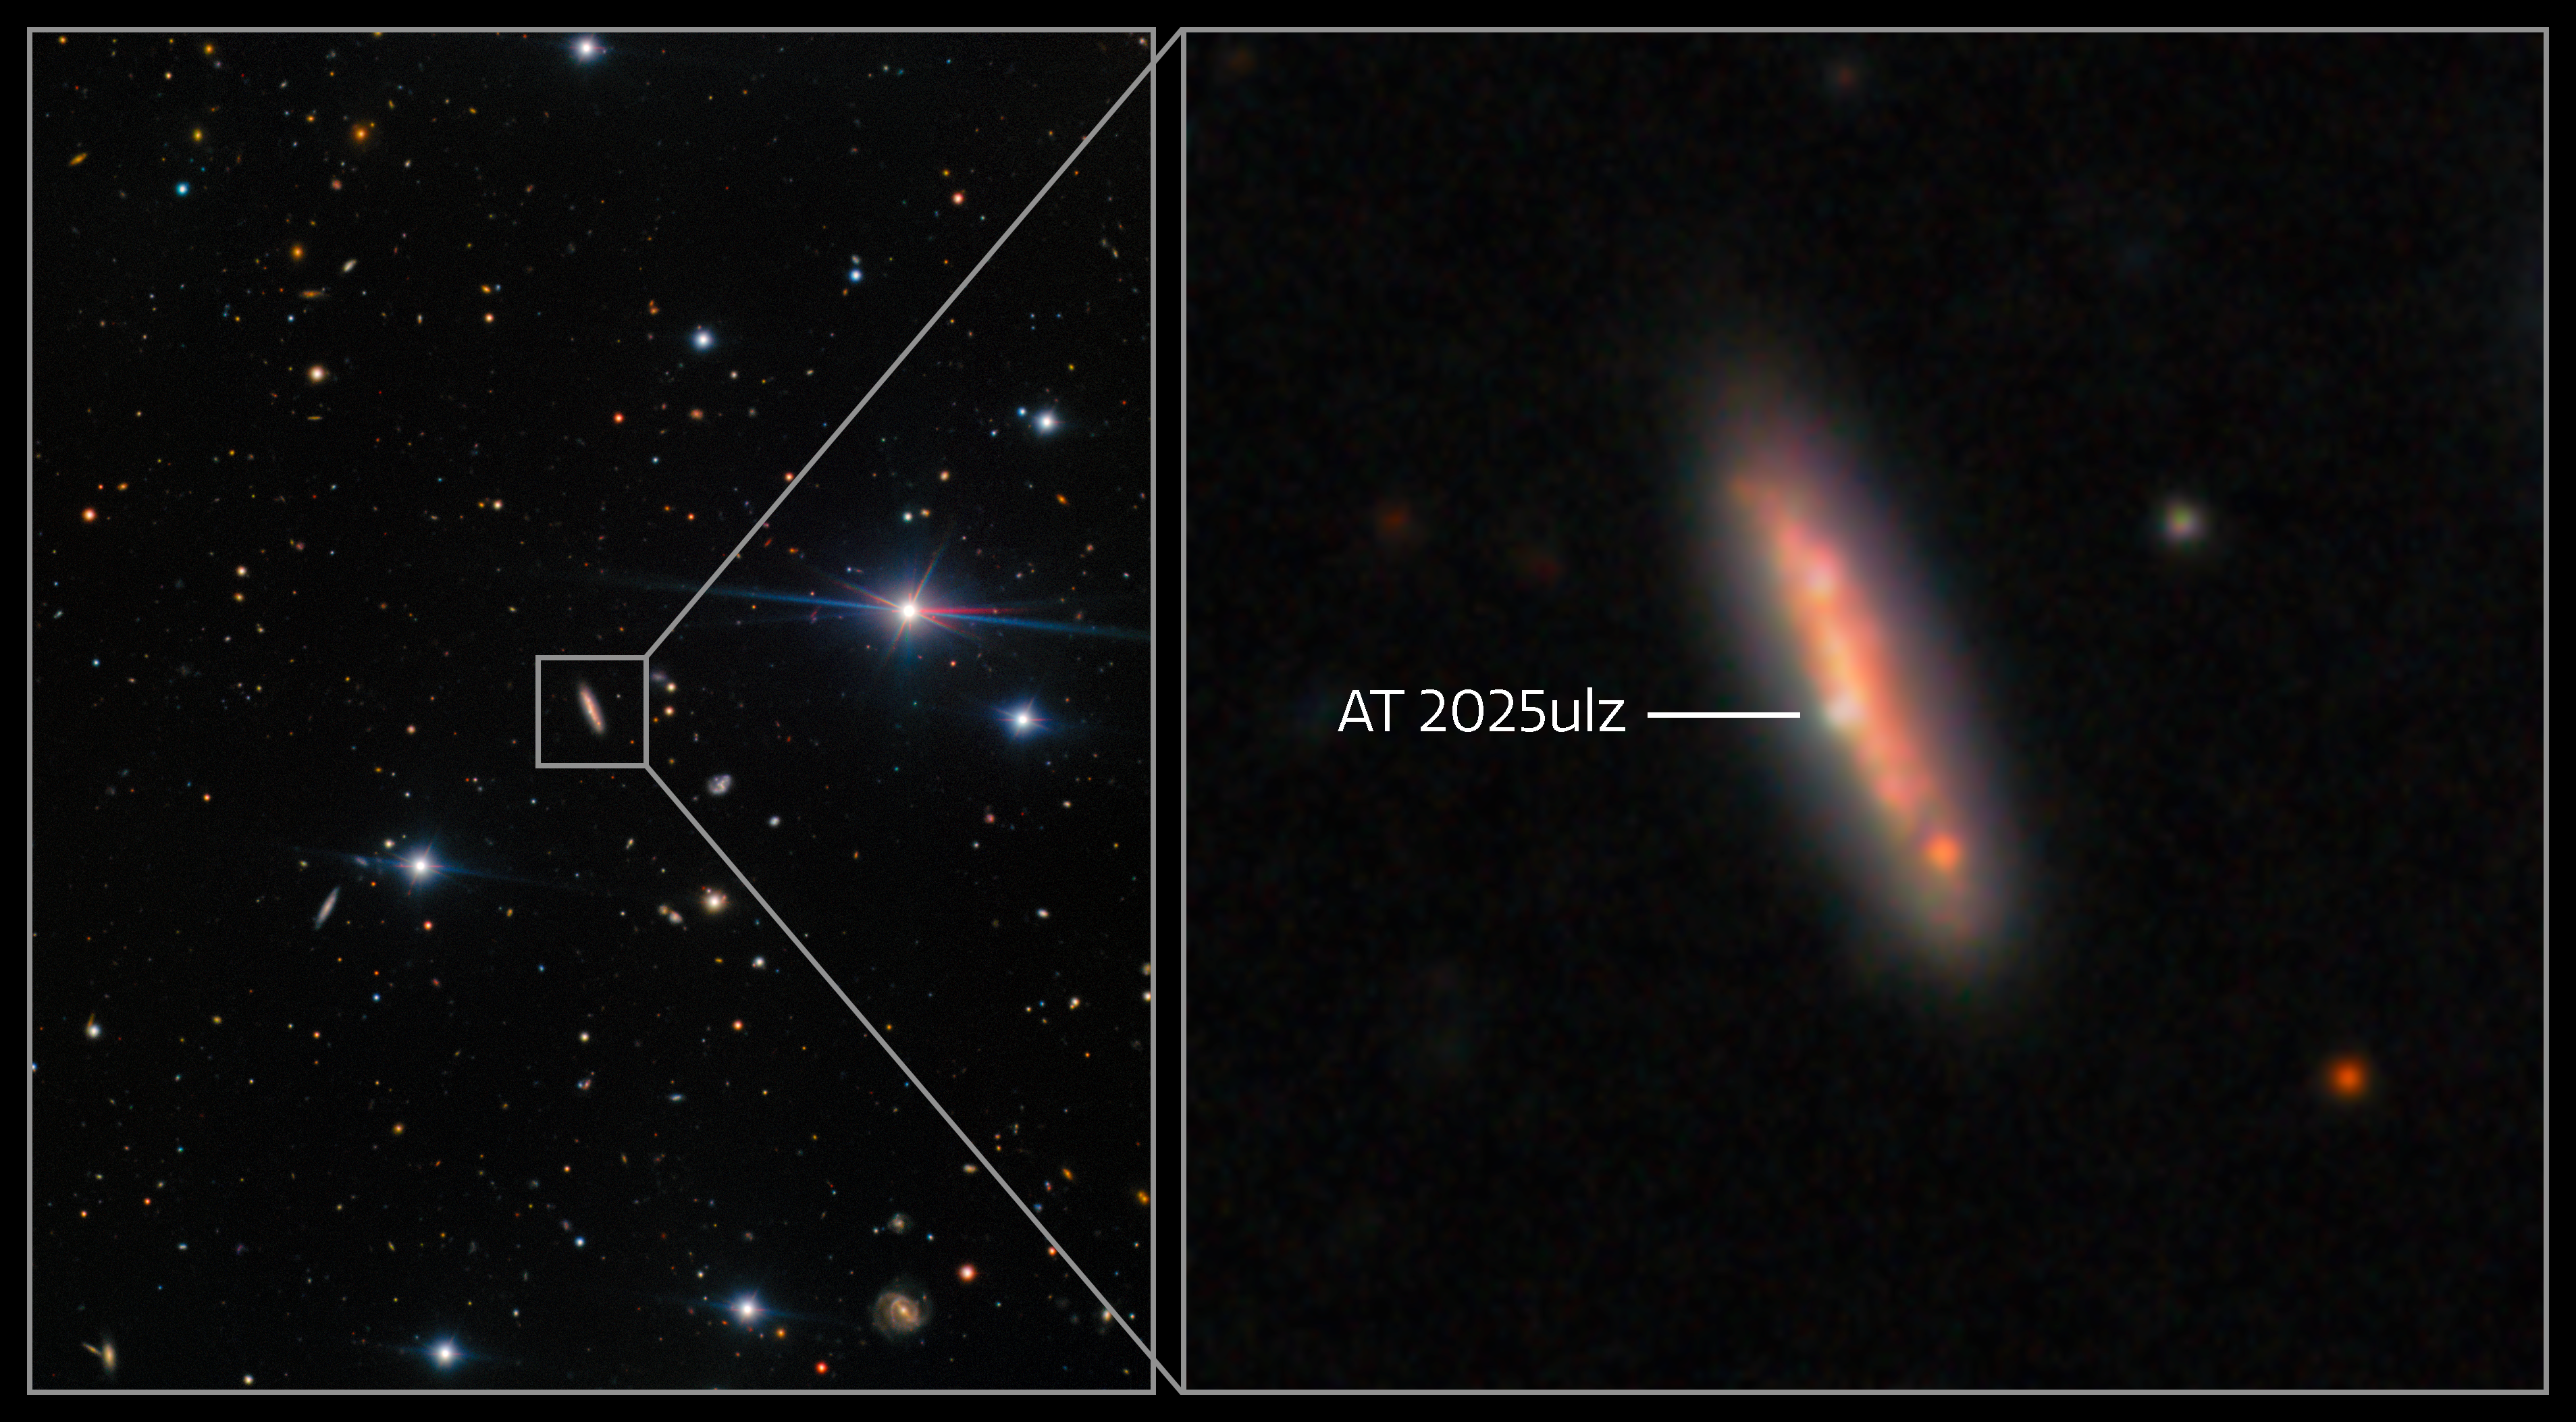

Gravitational wave counterpart candidate AT2025ulz

Left: A representative color image of the field of AT2025ulz, the candidate counterpart to gravitational wave event S250818k, which was first reported on 18 August 2025 by the LIGO-Virgo-KAGRA (LVK) collaboration.

View the unannotated left panel here.

Right: A zoomed-in view of the host galaxy of AT2025ulz. Clumpy star forming regions can be seen across the galaxy. The transient is visible close to the center of the host, though clearly offset from the nucleus.

Early data suggested that AT2025ulz may be a kilonova, making it a promising candidate for the counterpart to S250818k. However, further investigation showed that it is a typical Type IIb supernova with early shock-cooling emission.

These images were taken with the Gemini Multi-Object Spectrograph (GMOS) on the Gemini North telescope, one half of the International Gemini Observatory, funded in part by the U.S. National Science Foundation and operated by NSF NOIRLab. The data are reported in a paper titled “AT2025ulz and S250818k: Investigating early time observations of a subsolar mass gravitational-wave binary neutron star merger candidate” to appear in The Astrophysical Journal Letters.

Read more in the press release from Carnegie Mellon University.

Credit: International Gemini Observatory/NOIRLab/NSF/AURA Acknowledgment: PI: B. O'Connor (Carnegie Mellon University) Image processing: J. Miller & M. Rodriguez (International Gemini Observatory/NSF NOIRLab), M. Zamani (NSF NOIRLab)